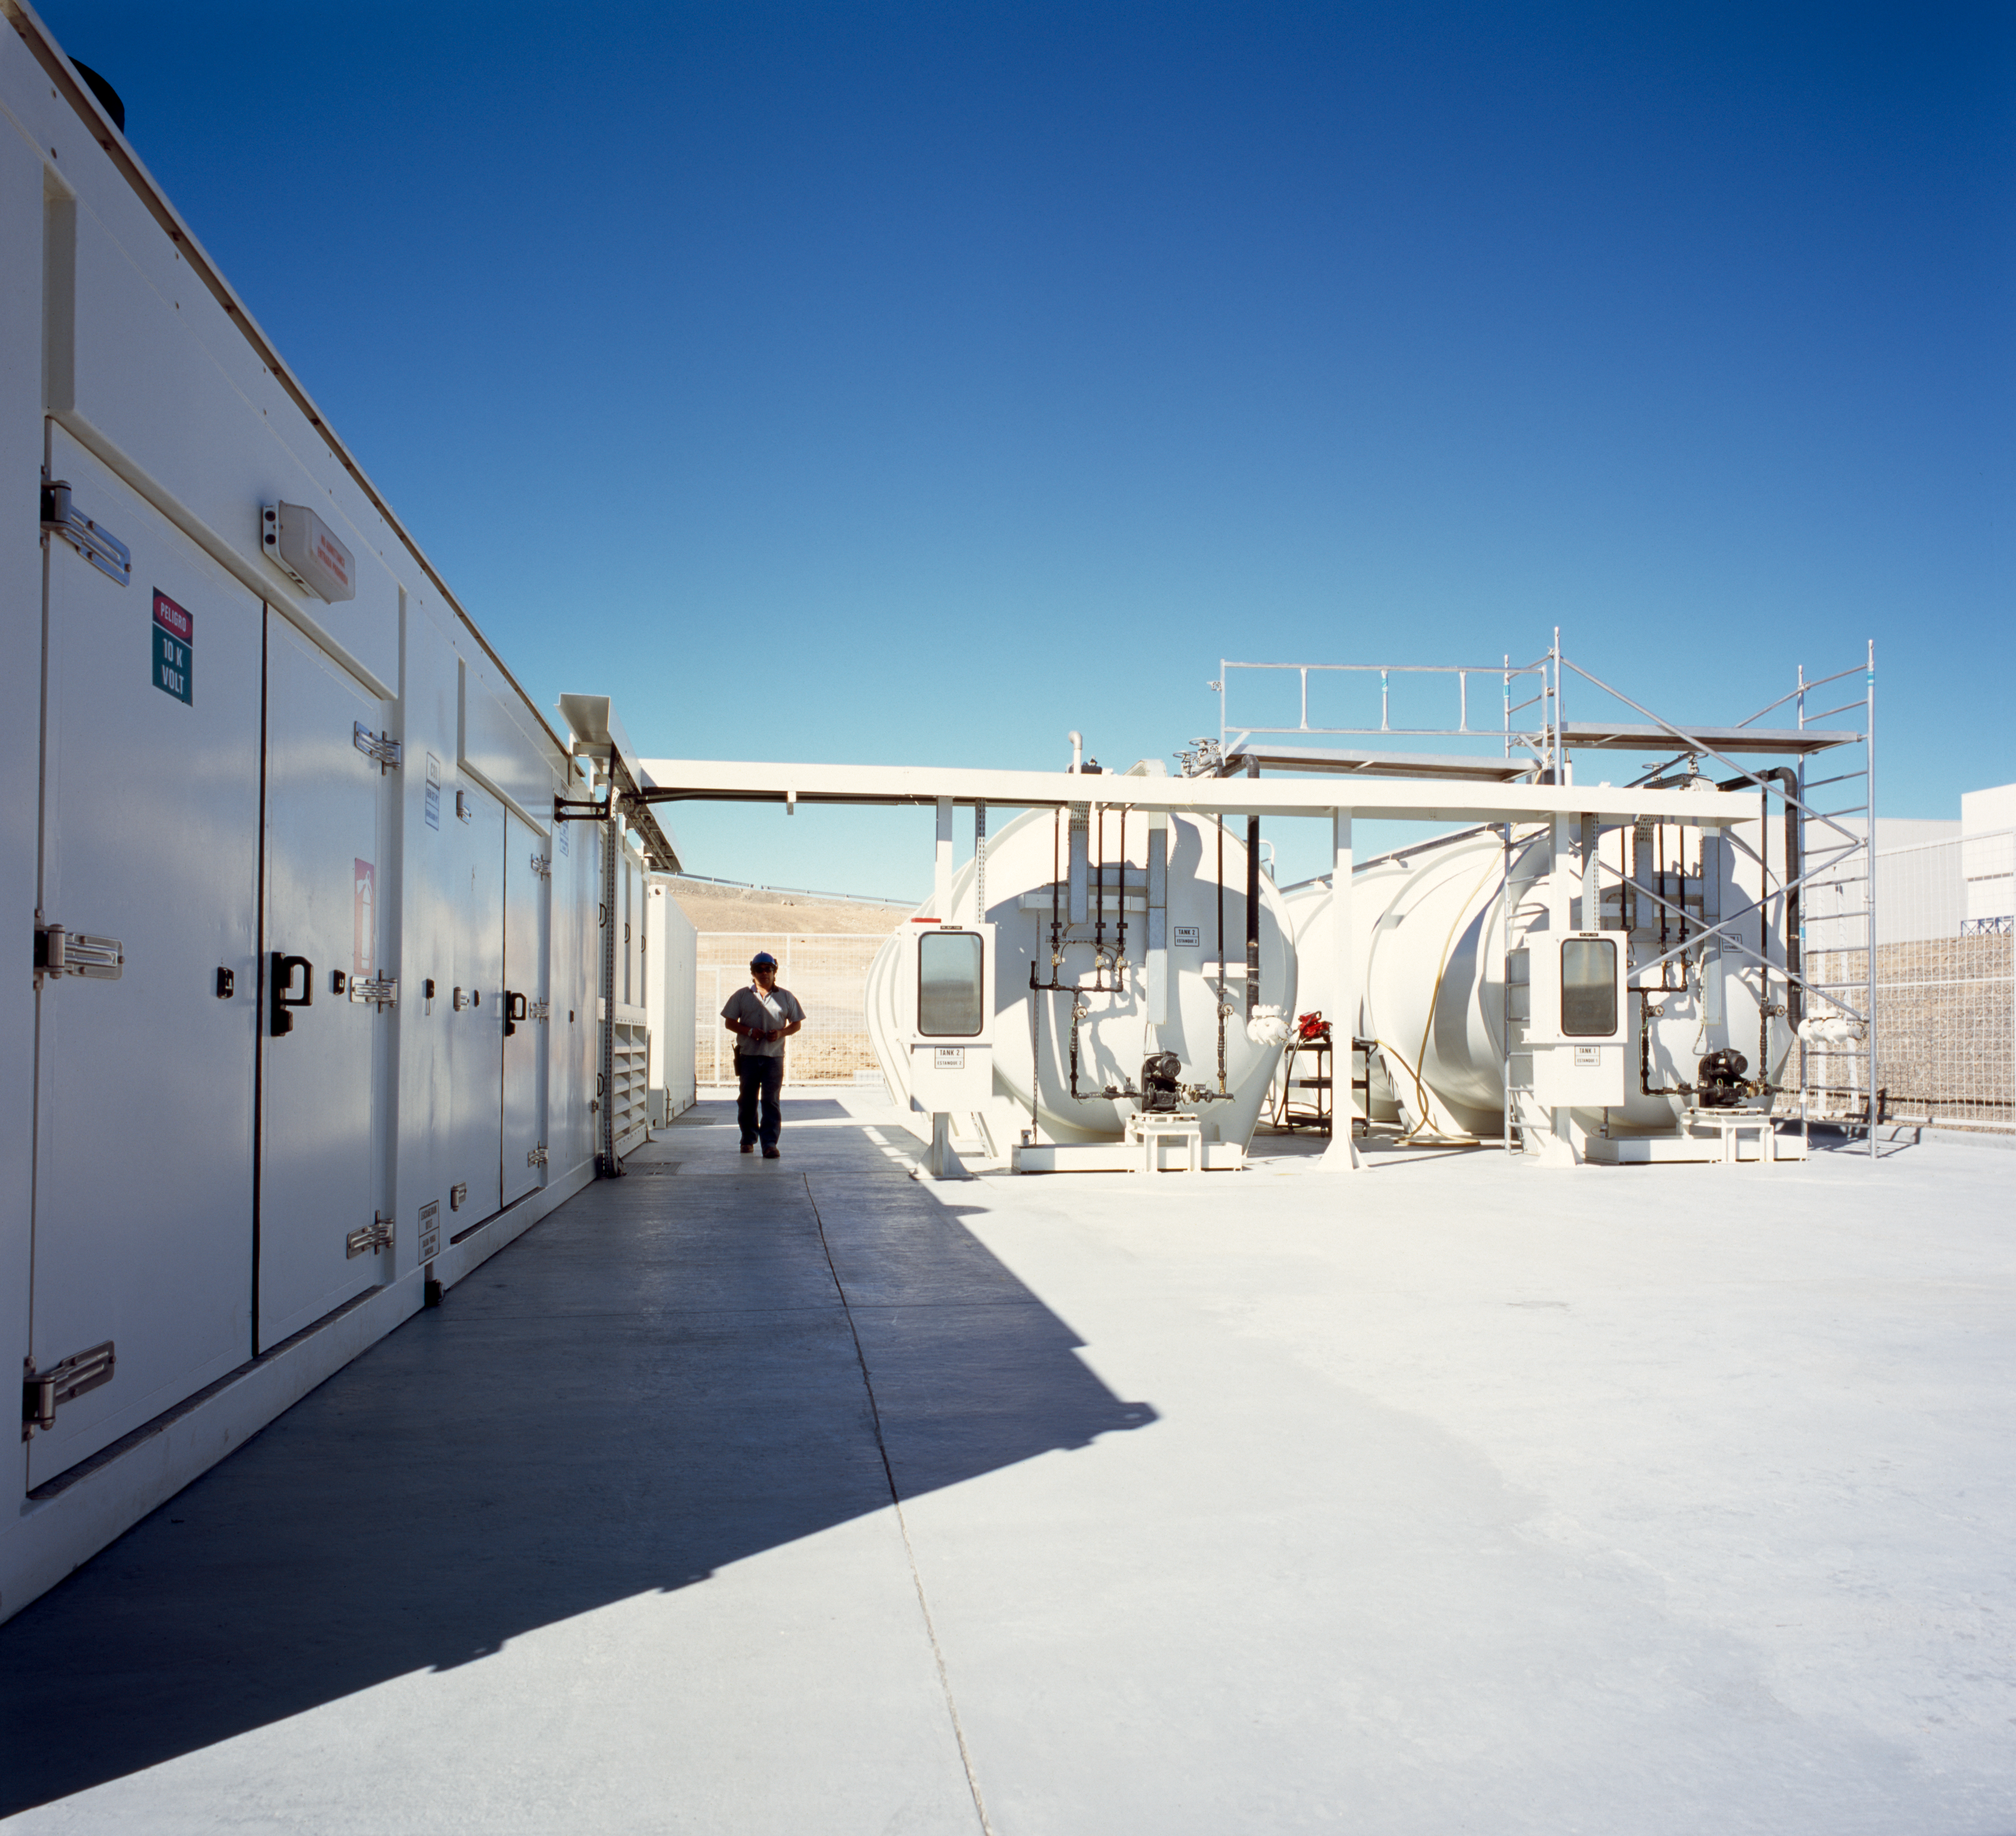

Paranal generators

This image shows the Diesel generators, which were the main power supply at Paranal in December 2004.

Credit: ESO